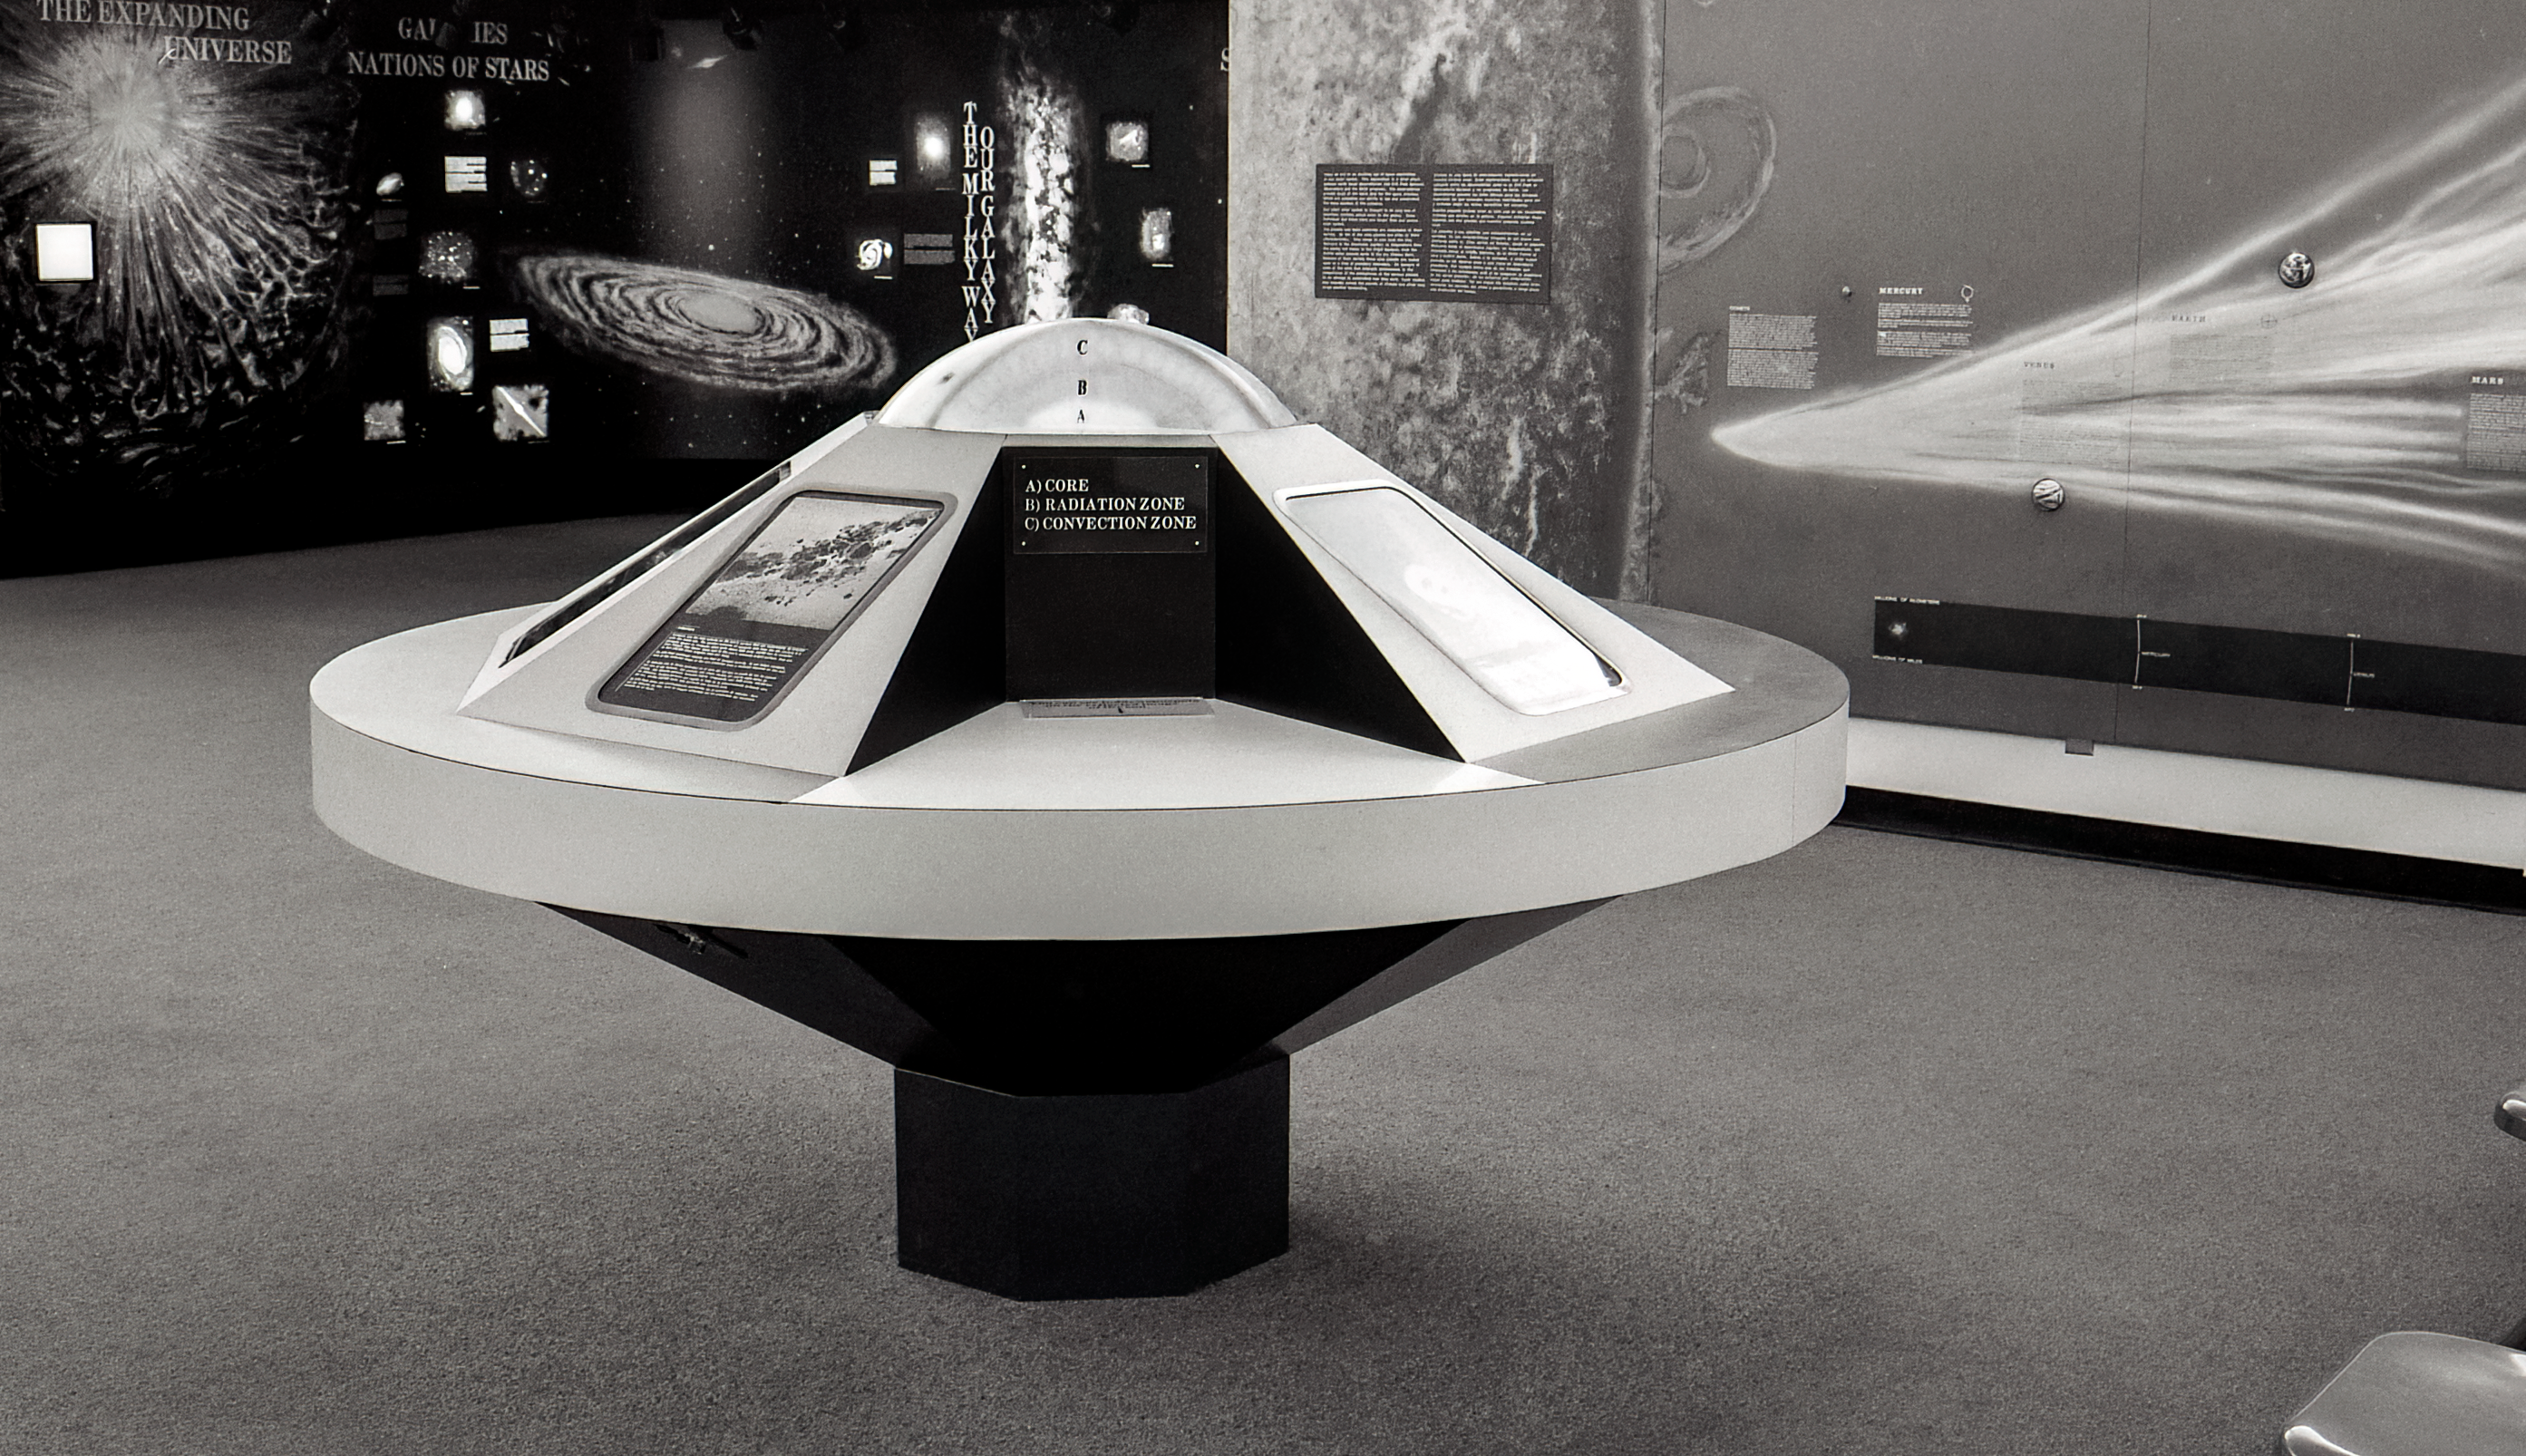

Kitt Peak Visitor Center Museum

Science exhibits inside the Kitt Peak Visitor Center Museum.

Credit: KPNO/NOIRLab/NSF/AURA